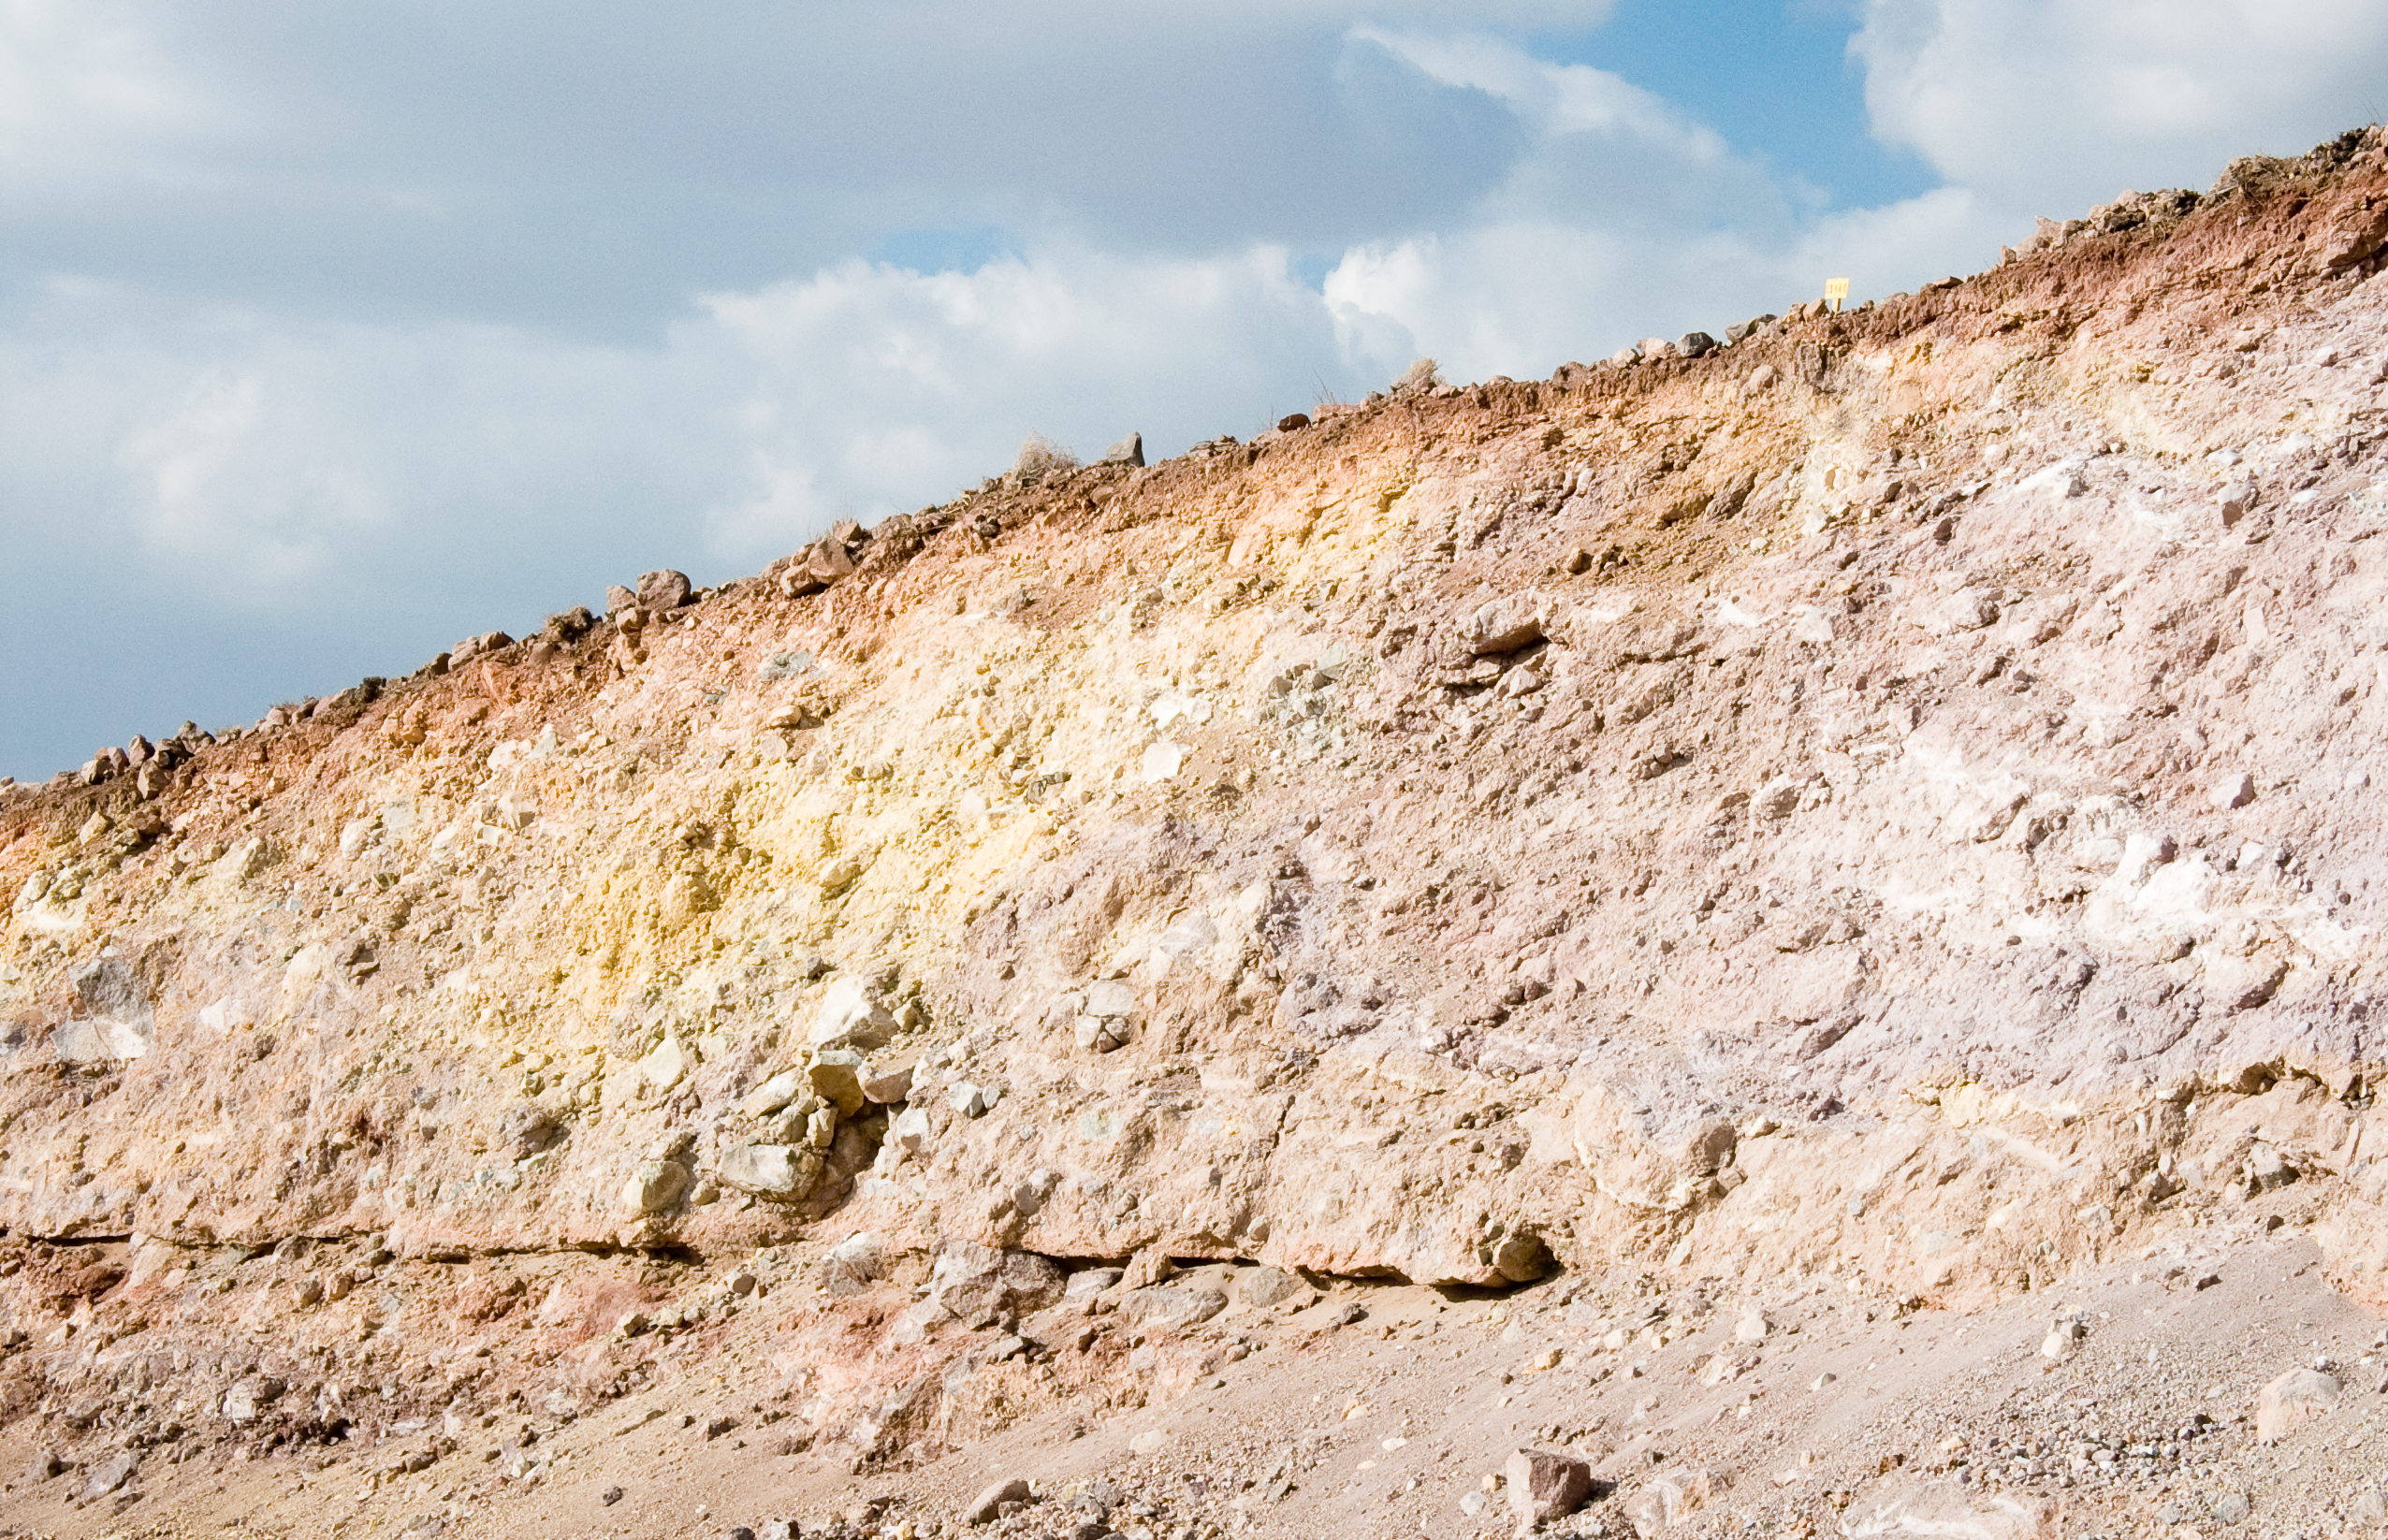

ALMA site

The natural environment around the ALMA site. This picture was obtained in August 2004.

Credit: ESO